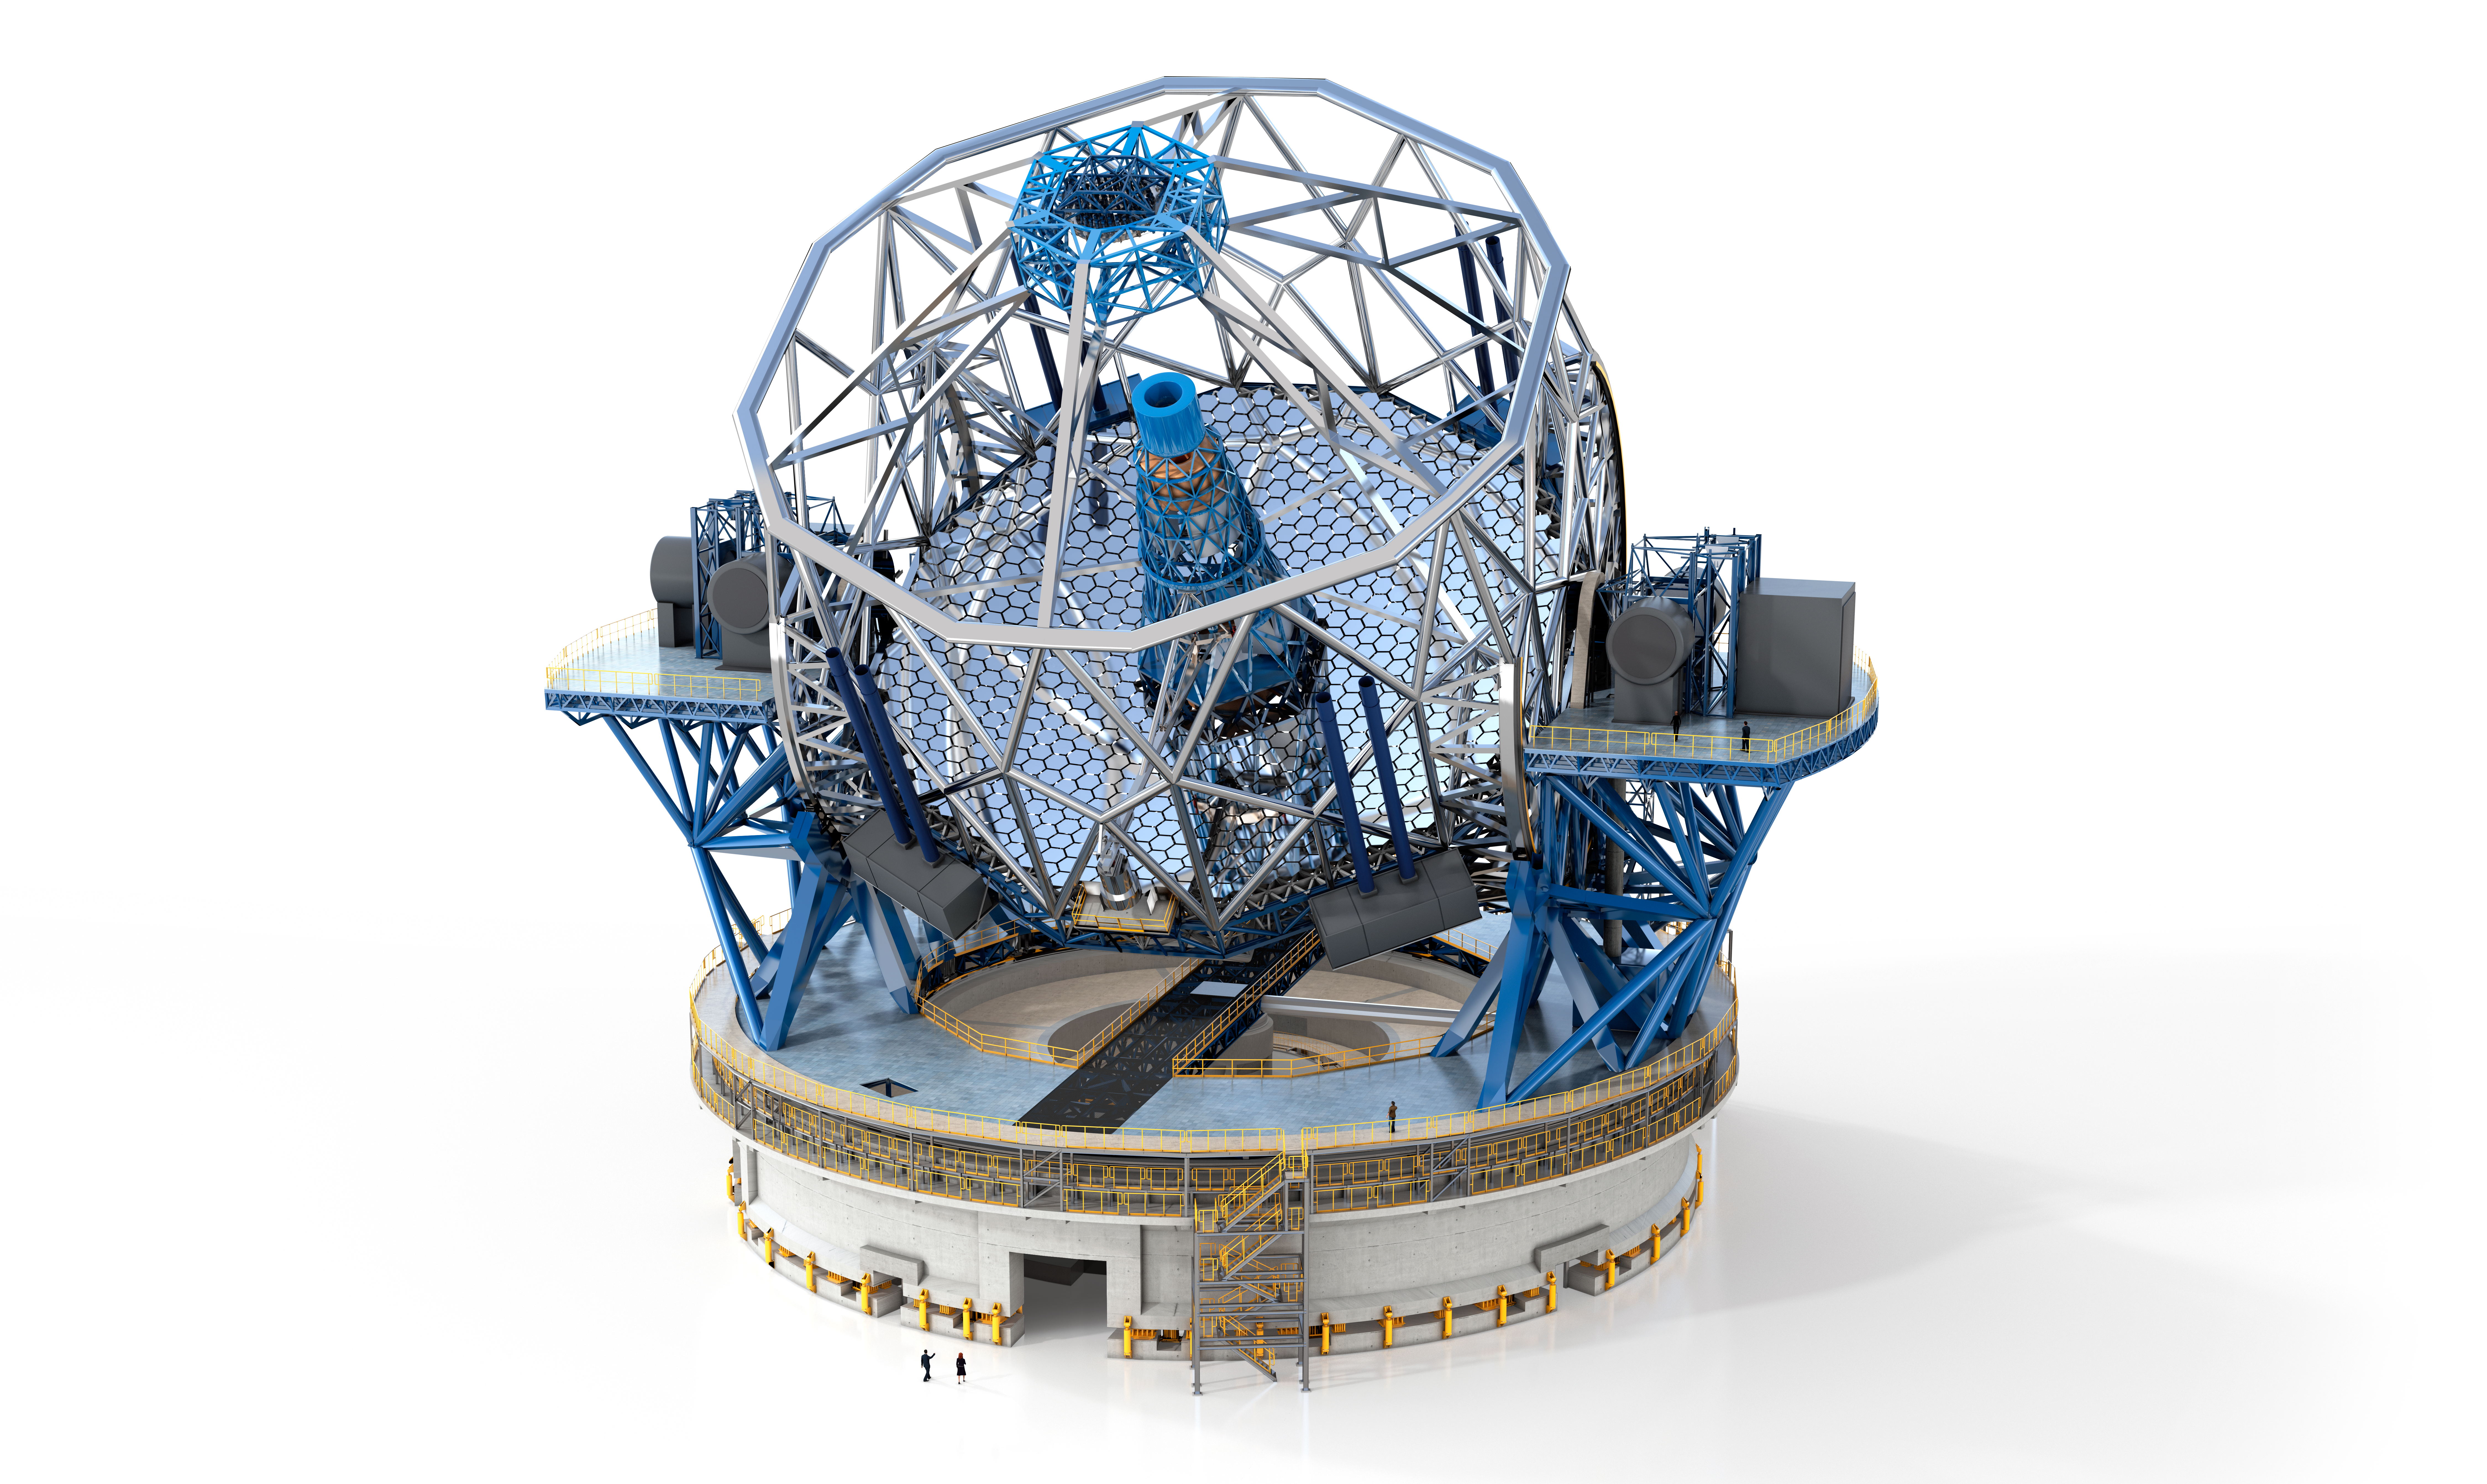

ELT internal structure

A rendering displays the internal structure of ESO's future 39-metre Extremely Large Telescope (ELT), to be built atop Cerro Armazones in Chile. The people at the foot of the structure provide a sense of scale to this mammoth structure which will be the world's biggest eye on the sky for decades to come.

Credit: ESO/Dorling Kindersley